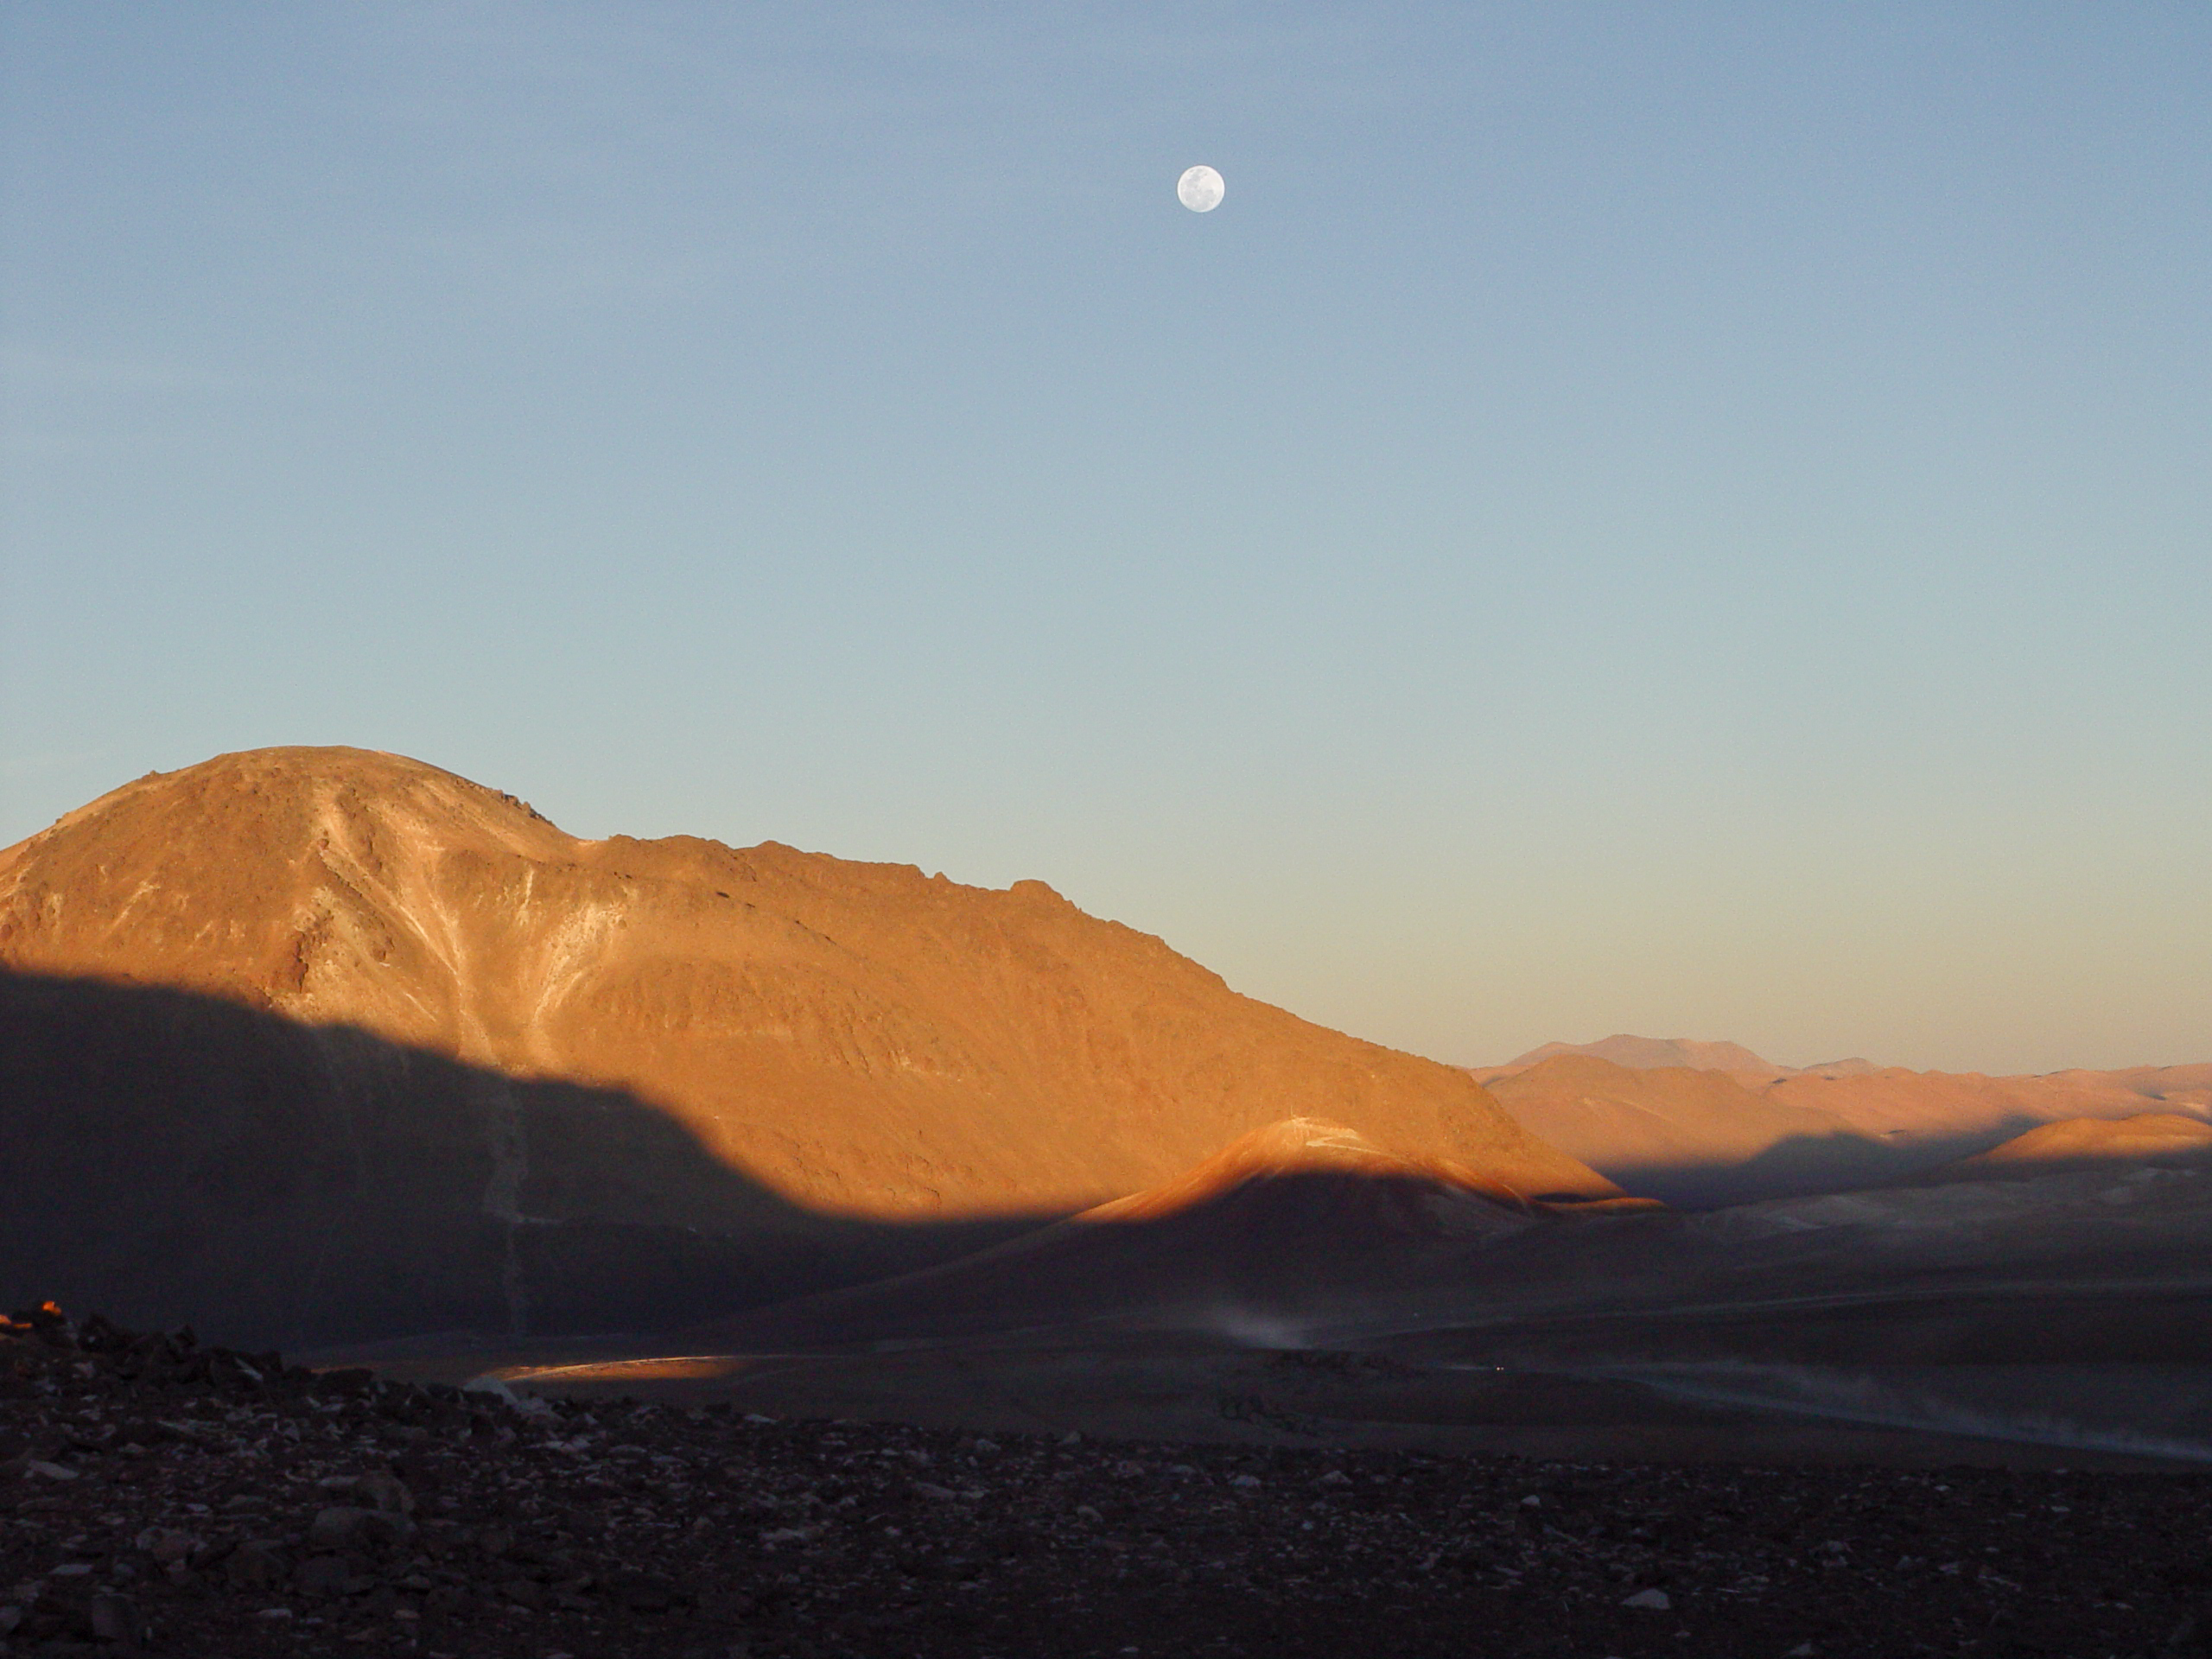

ALMA sunset

The moon high above Cerro Chajnantor at sunset.

Credit: ESO